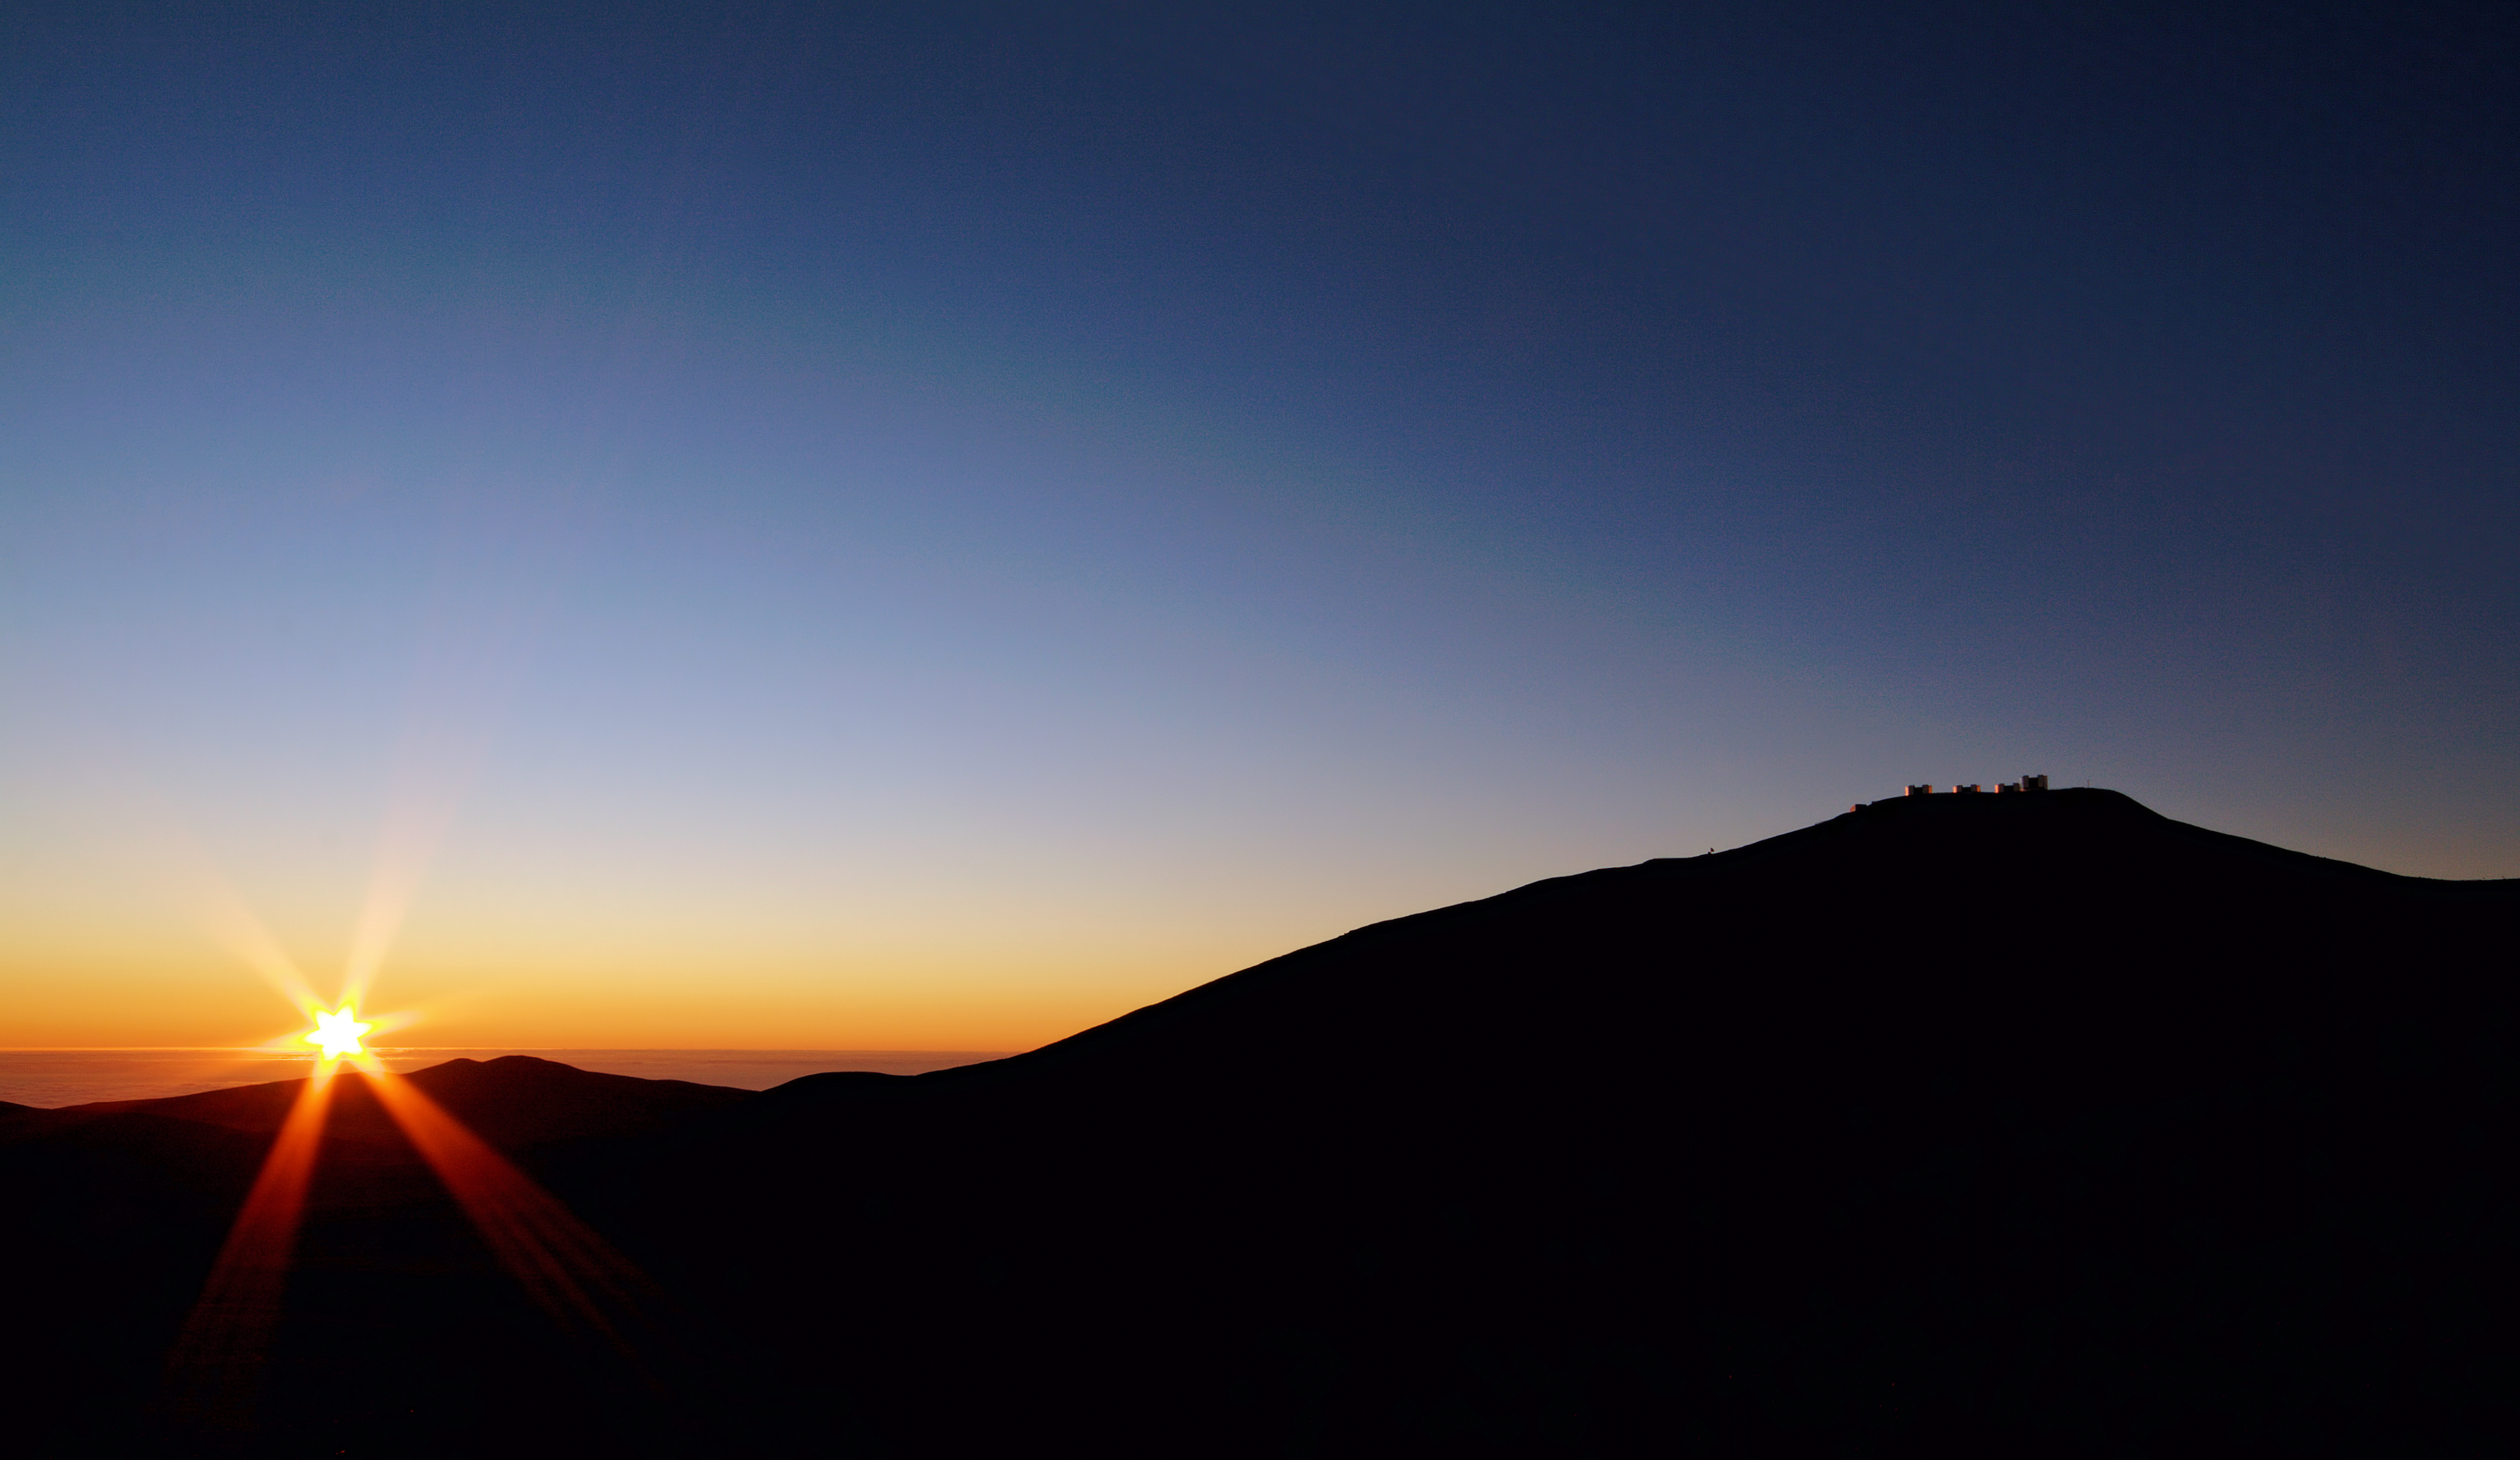

Sunset at ESO's Paranal Observatory

The dark silhouette of Cerro Paranal, home of the ESO Very Large Telescope (VLT), appears on the right against the colourful background of the western horizon. The exceptional atmospheric quality of the site makes the western horizon turn bright orange, yellow and greenish. These colours become even more intense after sunset. On the left is the Pacific Ocean, only 12 km away from the observatory and covered by clouds, as usual. The very cold oceanic stream and the geography of the coast make this area of the Atacama Desert one of the driest places on Earth and one of the best sites for ground-based astronomy. Located about 120 km south of Antofagasta, in the II Region of Chile, the VLT is the world's most advanced visible light observatory.

Credit: ESO/G.Lombardi (glphoto.it)